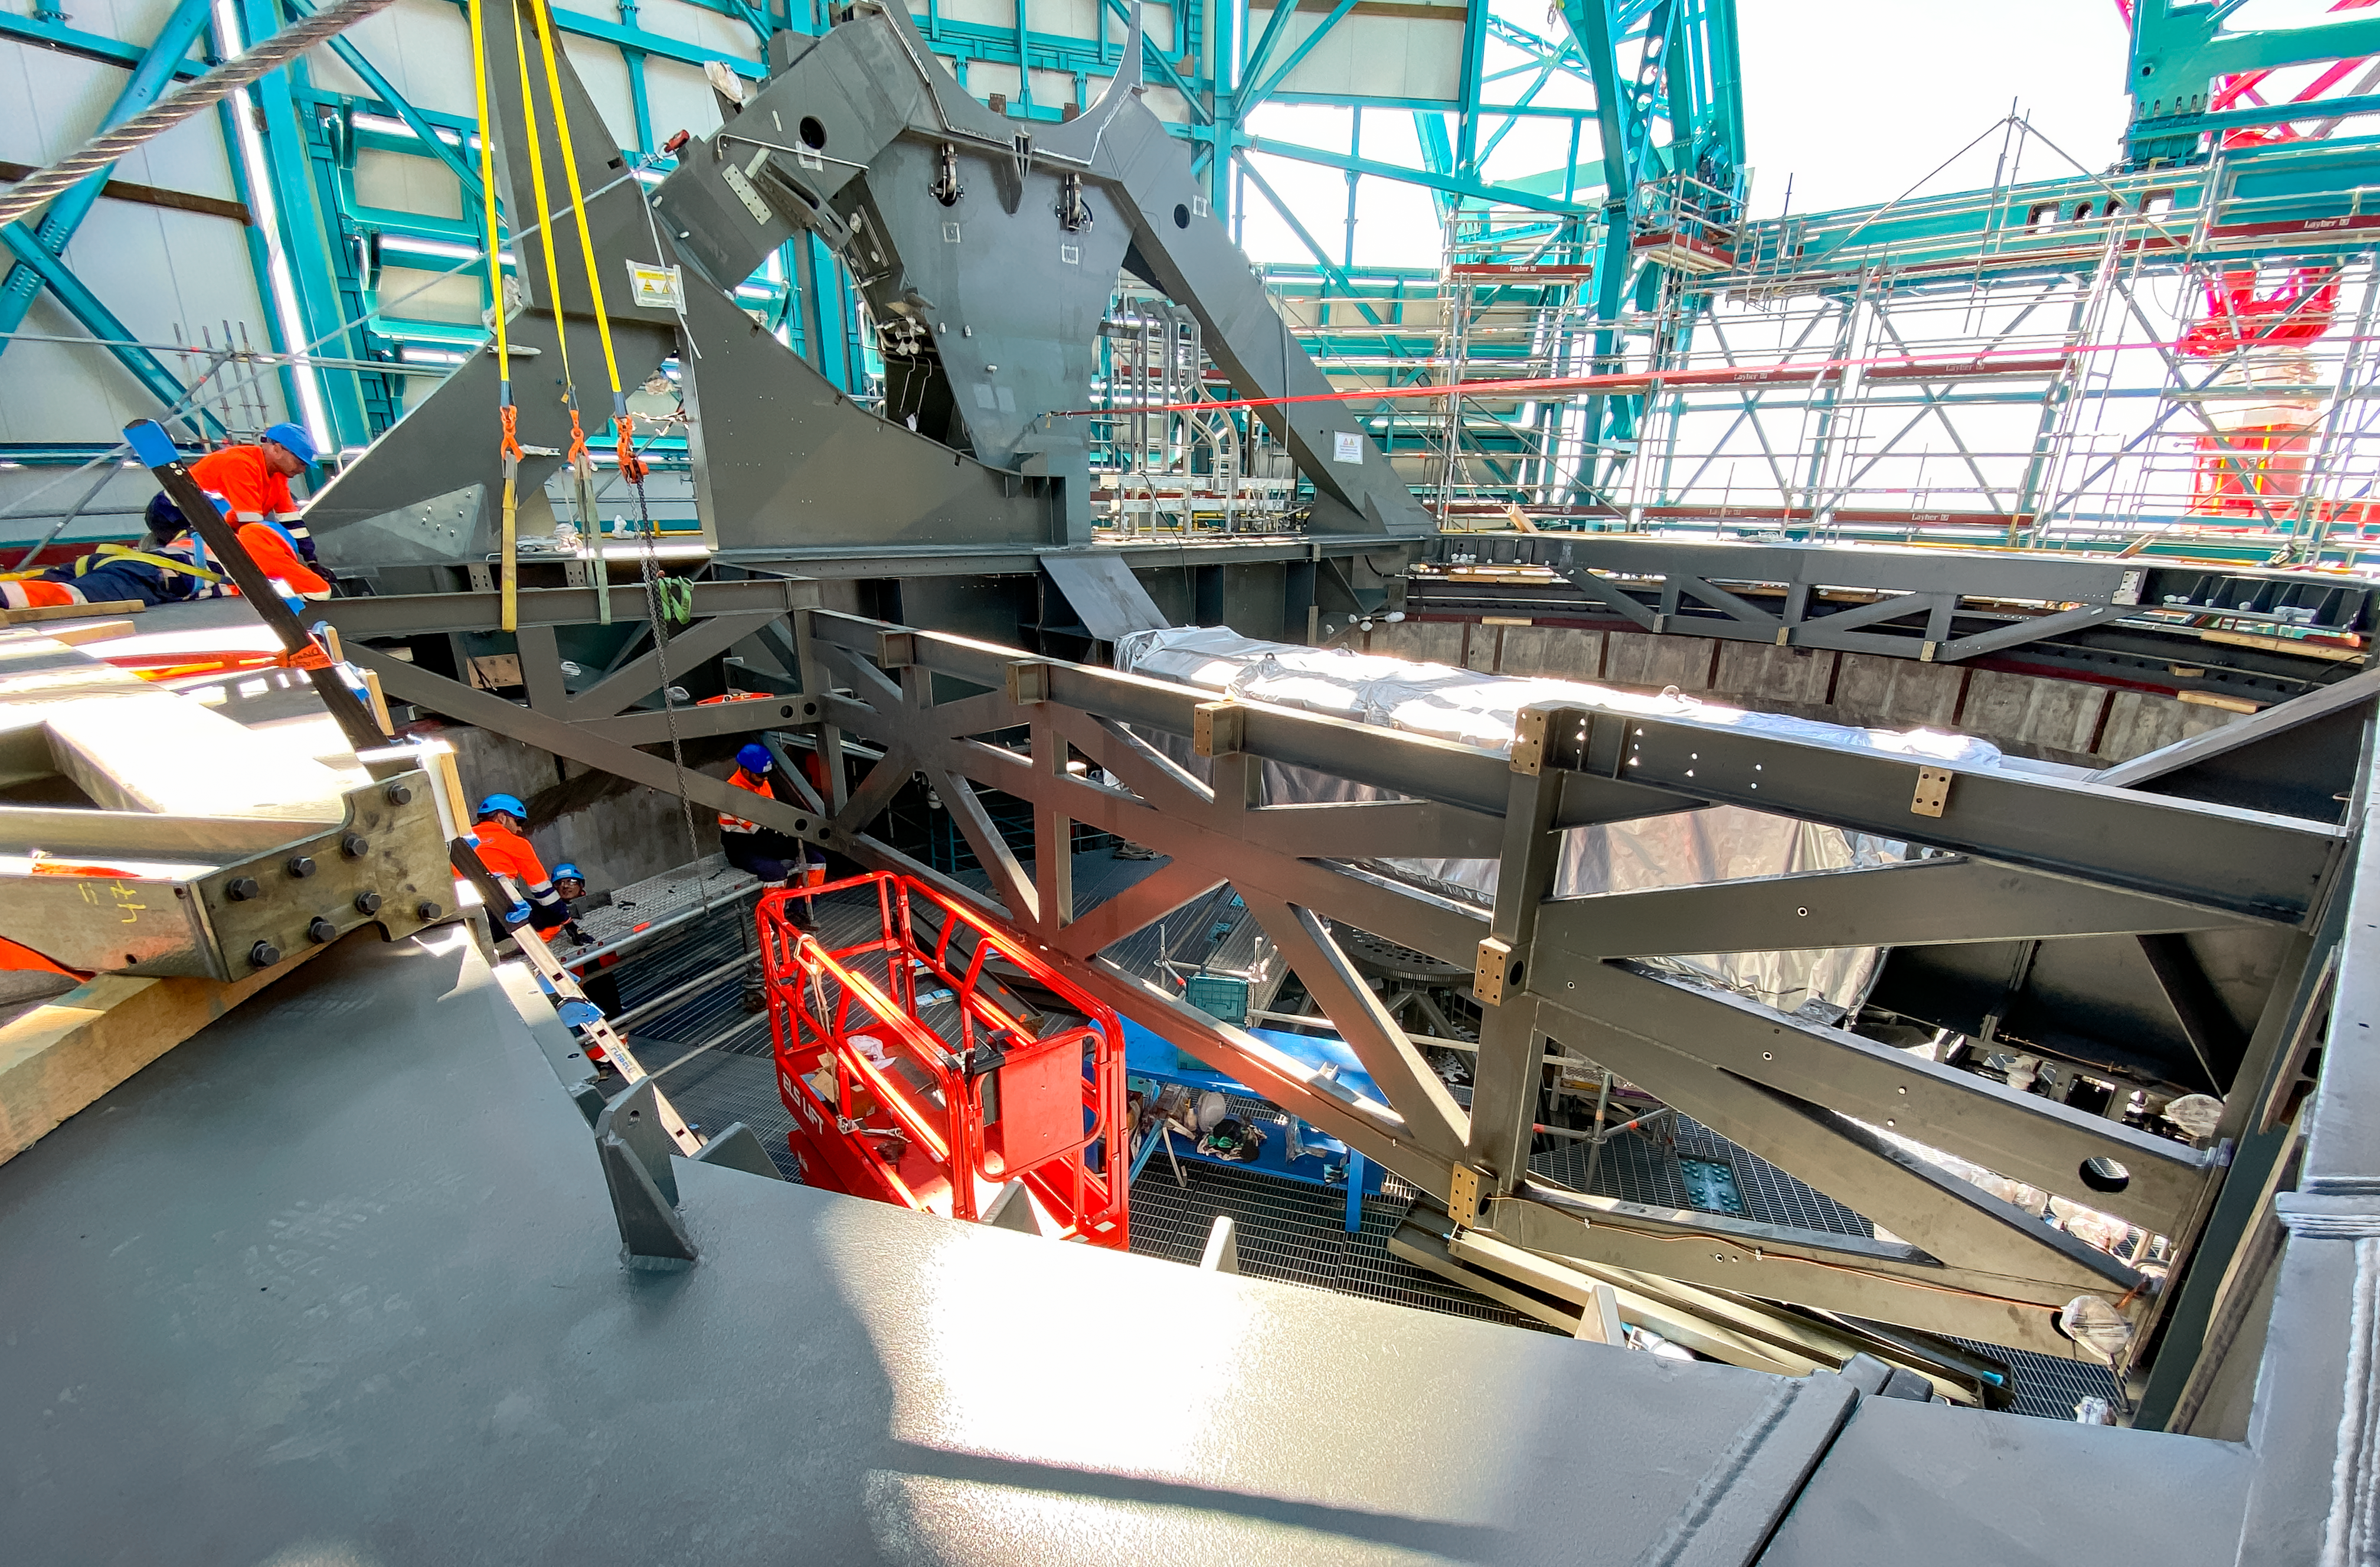

Telescope Mount Assembly Installation

Technicians install the Telescope Mount Assembly of NSF-DOE Vera C. Rubin Observatory on Cerro Pachón.

Credit: RubinObs/NOIRLab/SLAC/NSF/DOE/AURA